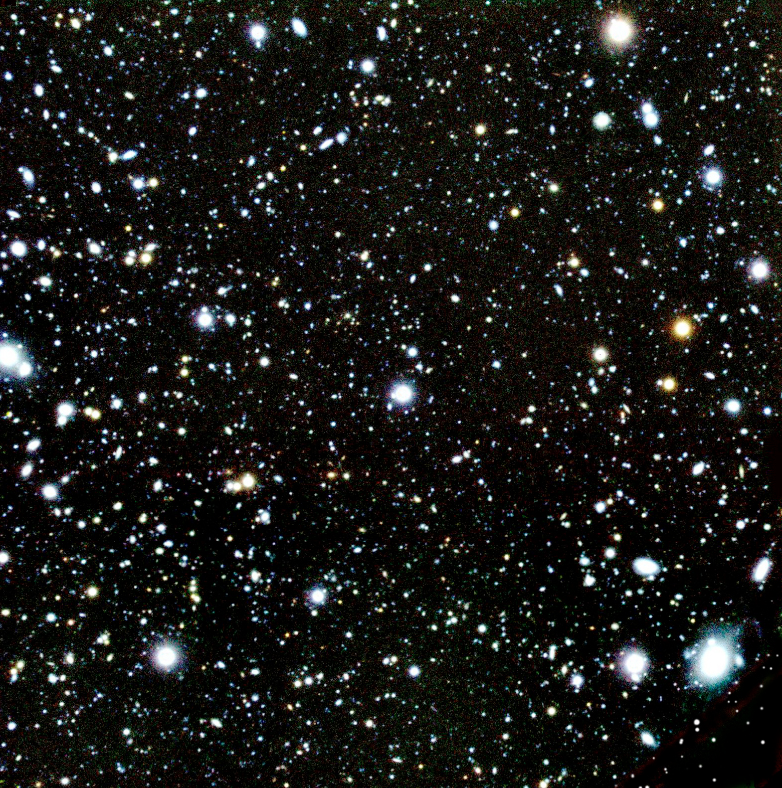

Colour-composite of the sky field with several High-Redshift galaxies

Sky region imaged with the multi-mode FORS2 instrument on the 8.2-m VLT YEPUN telescope, in which a number of galaxies in the redshift range from 4.8 to 5.8 were discovered. They are accordingly located at a distance of about 12,600 million light-years from the Earth. This is a composite image where the blue, green and red colours correspond to the R- (central wavelength at 650 nm), the I- (about 780 nm), and the z-band filter (910 nm), respectively. The size of the sky field corresponds to about 1,000 million light-years at the distance of these galaxies. North is up and East is left.

Credit: ESO